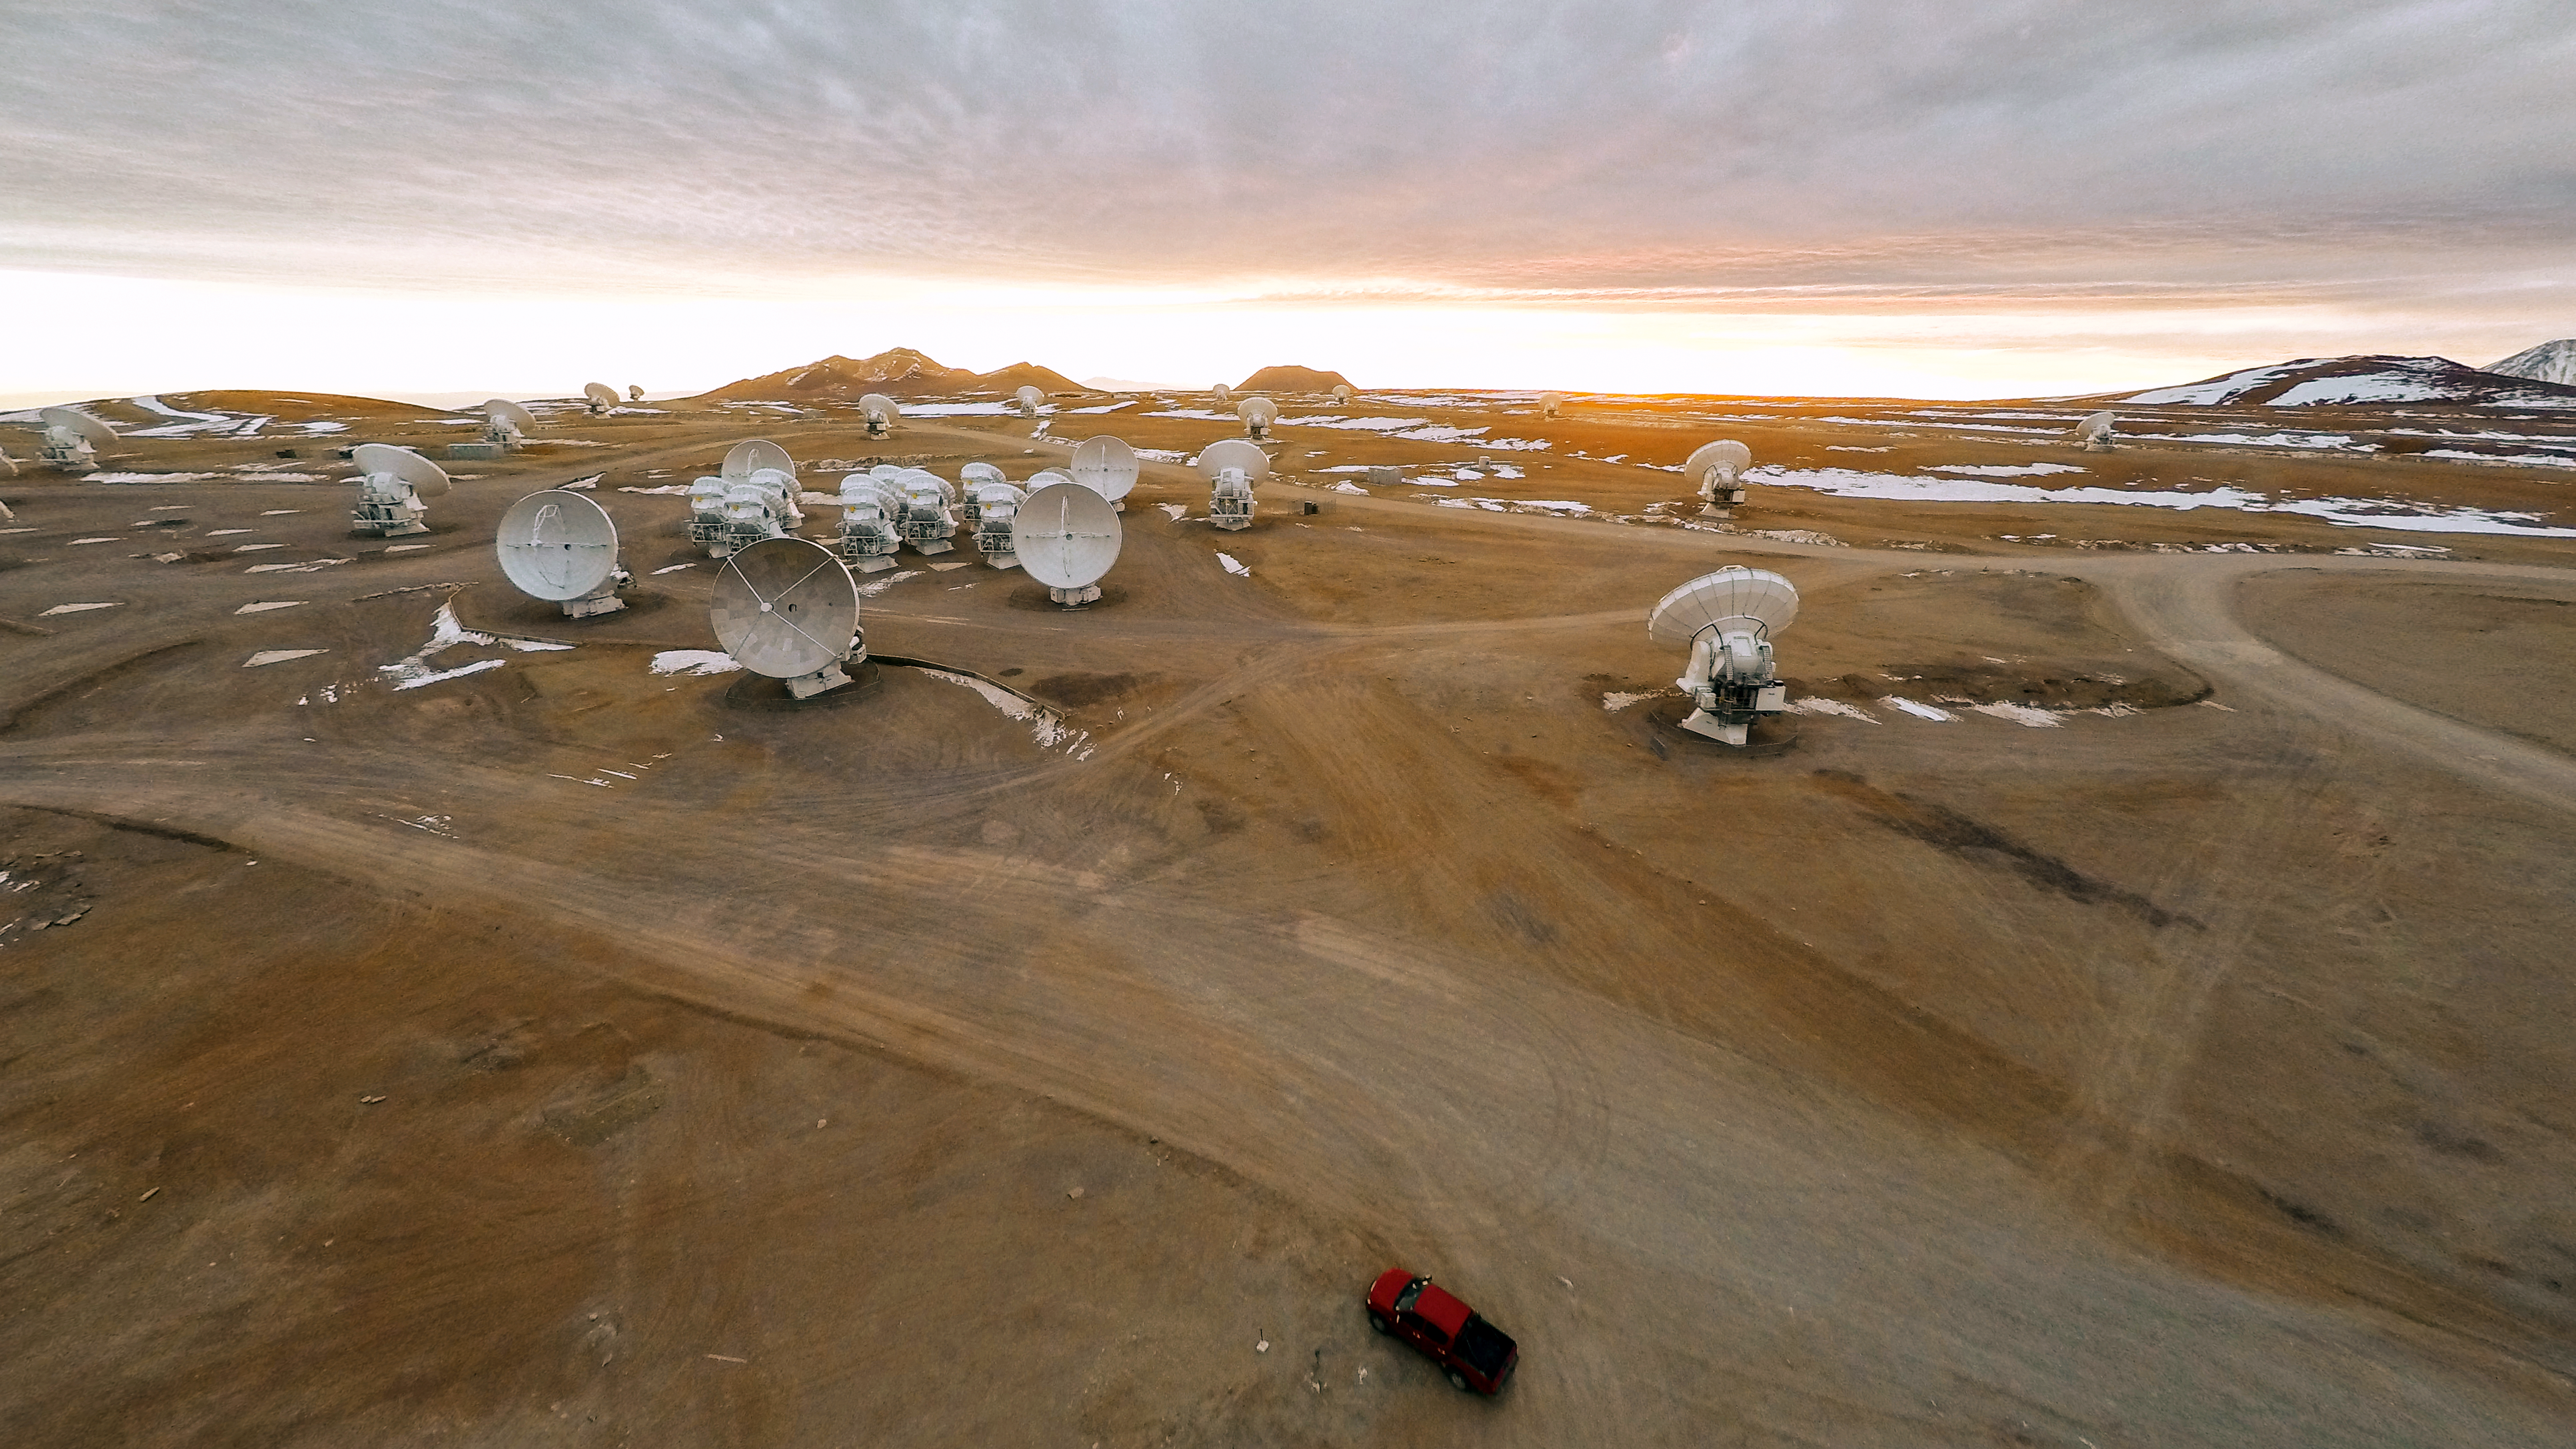

Observing on the plateau

The Atacama Large Millimeter/submillimeter Array (ALMA) — a state-of-the-art telescope to study light from some of the coldest objects in the Universe — operates high on the Chajnantor plateau in the Chilean Andes. ALMA comprises 66 high-precision antennae, each weighing in at over 100 tons. This cutting-edge project is located in an extreme and isolated environment, ideal for observing, but tough for the observers.

Credit: M. Struik (CERN)/ESO